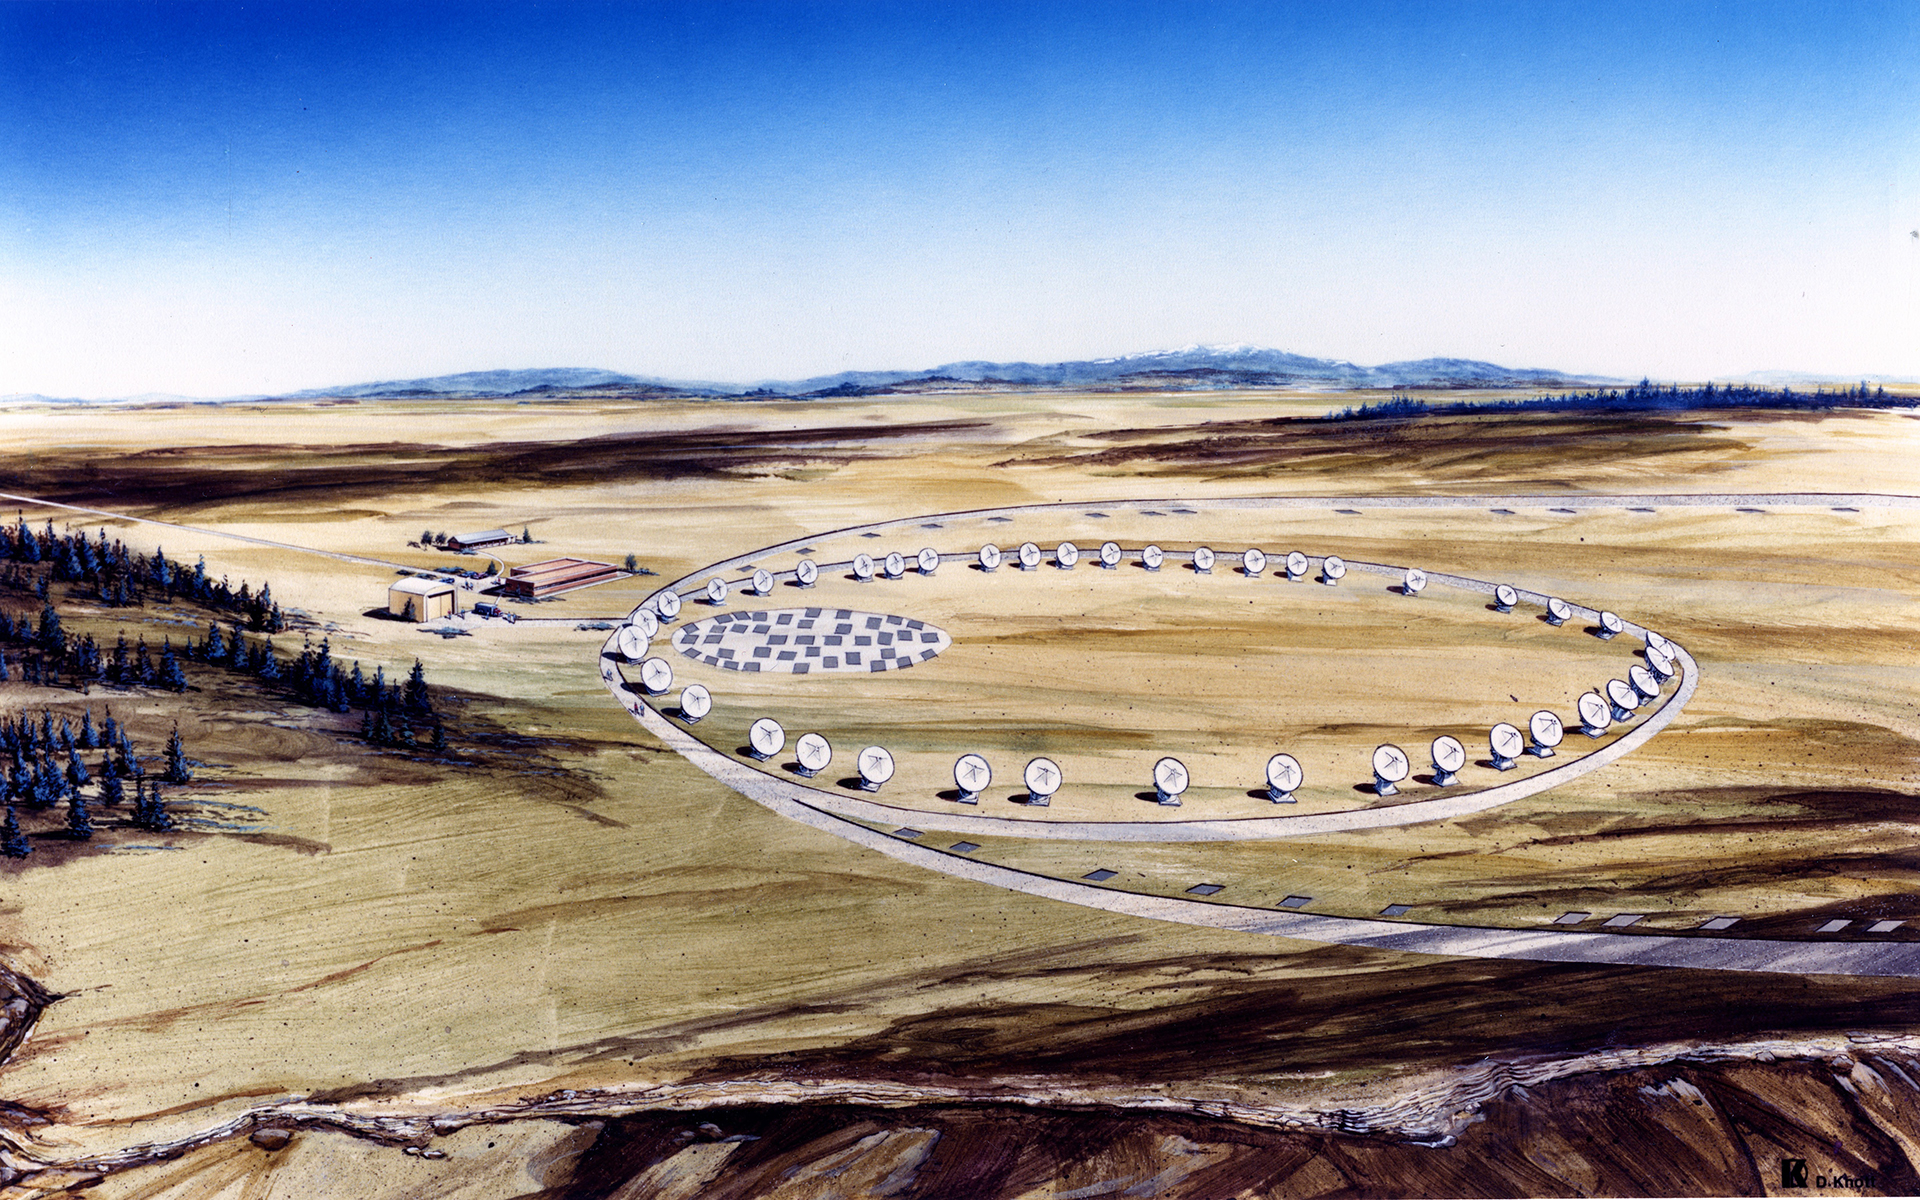

Illustration of proposed millimeter-wavelength array

In 1983, eminent radio astronomers in the United States met to discuss priorities for an array of millimeter-wavelength telescopes. By 1990, Associated Universities, Inc. had a proposal in to the National Science Foundation for our Millimeter Array, or MMA, with this drawing shown here. The NSF approved further MMA planning in 1994, then Congress approved funding in 1997. By then, NRAO had begun conversations with Japan (and later Europe) about combining similar millimeter-wave array projects into one, which became, in 2000, ALMA.

Credit: NRAO/AUI/NSF